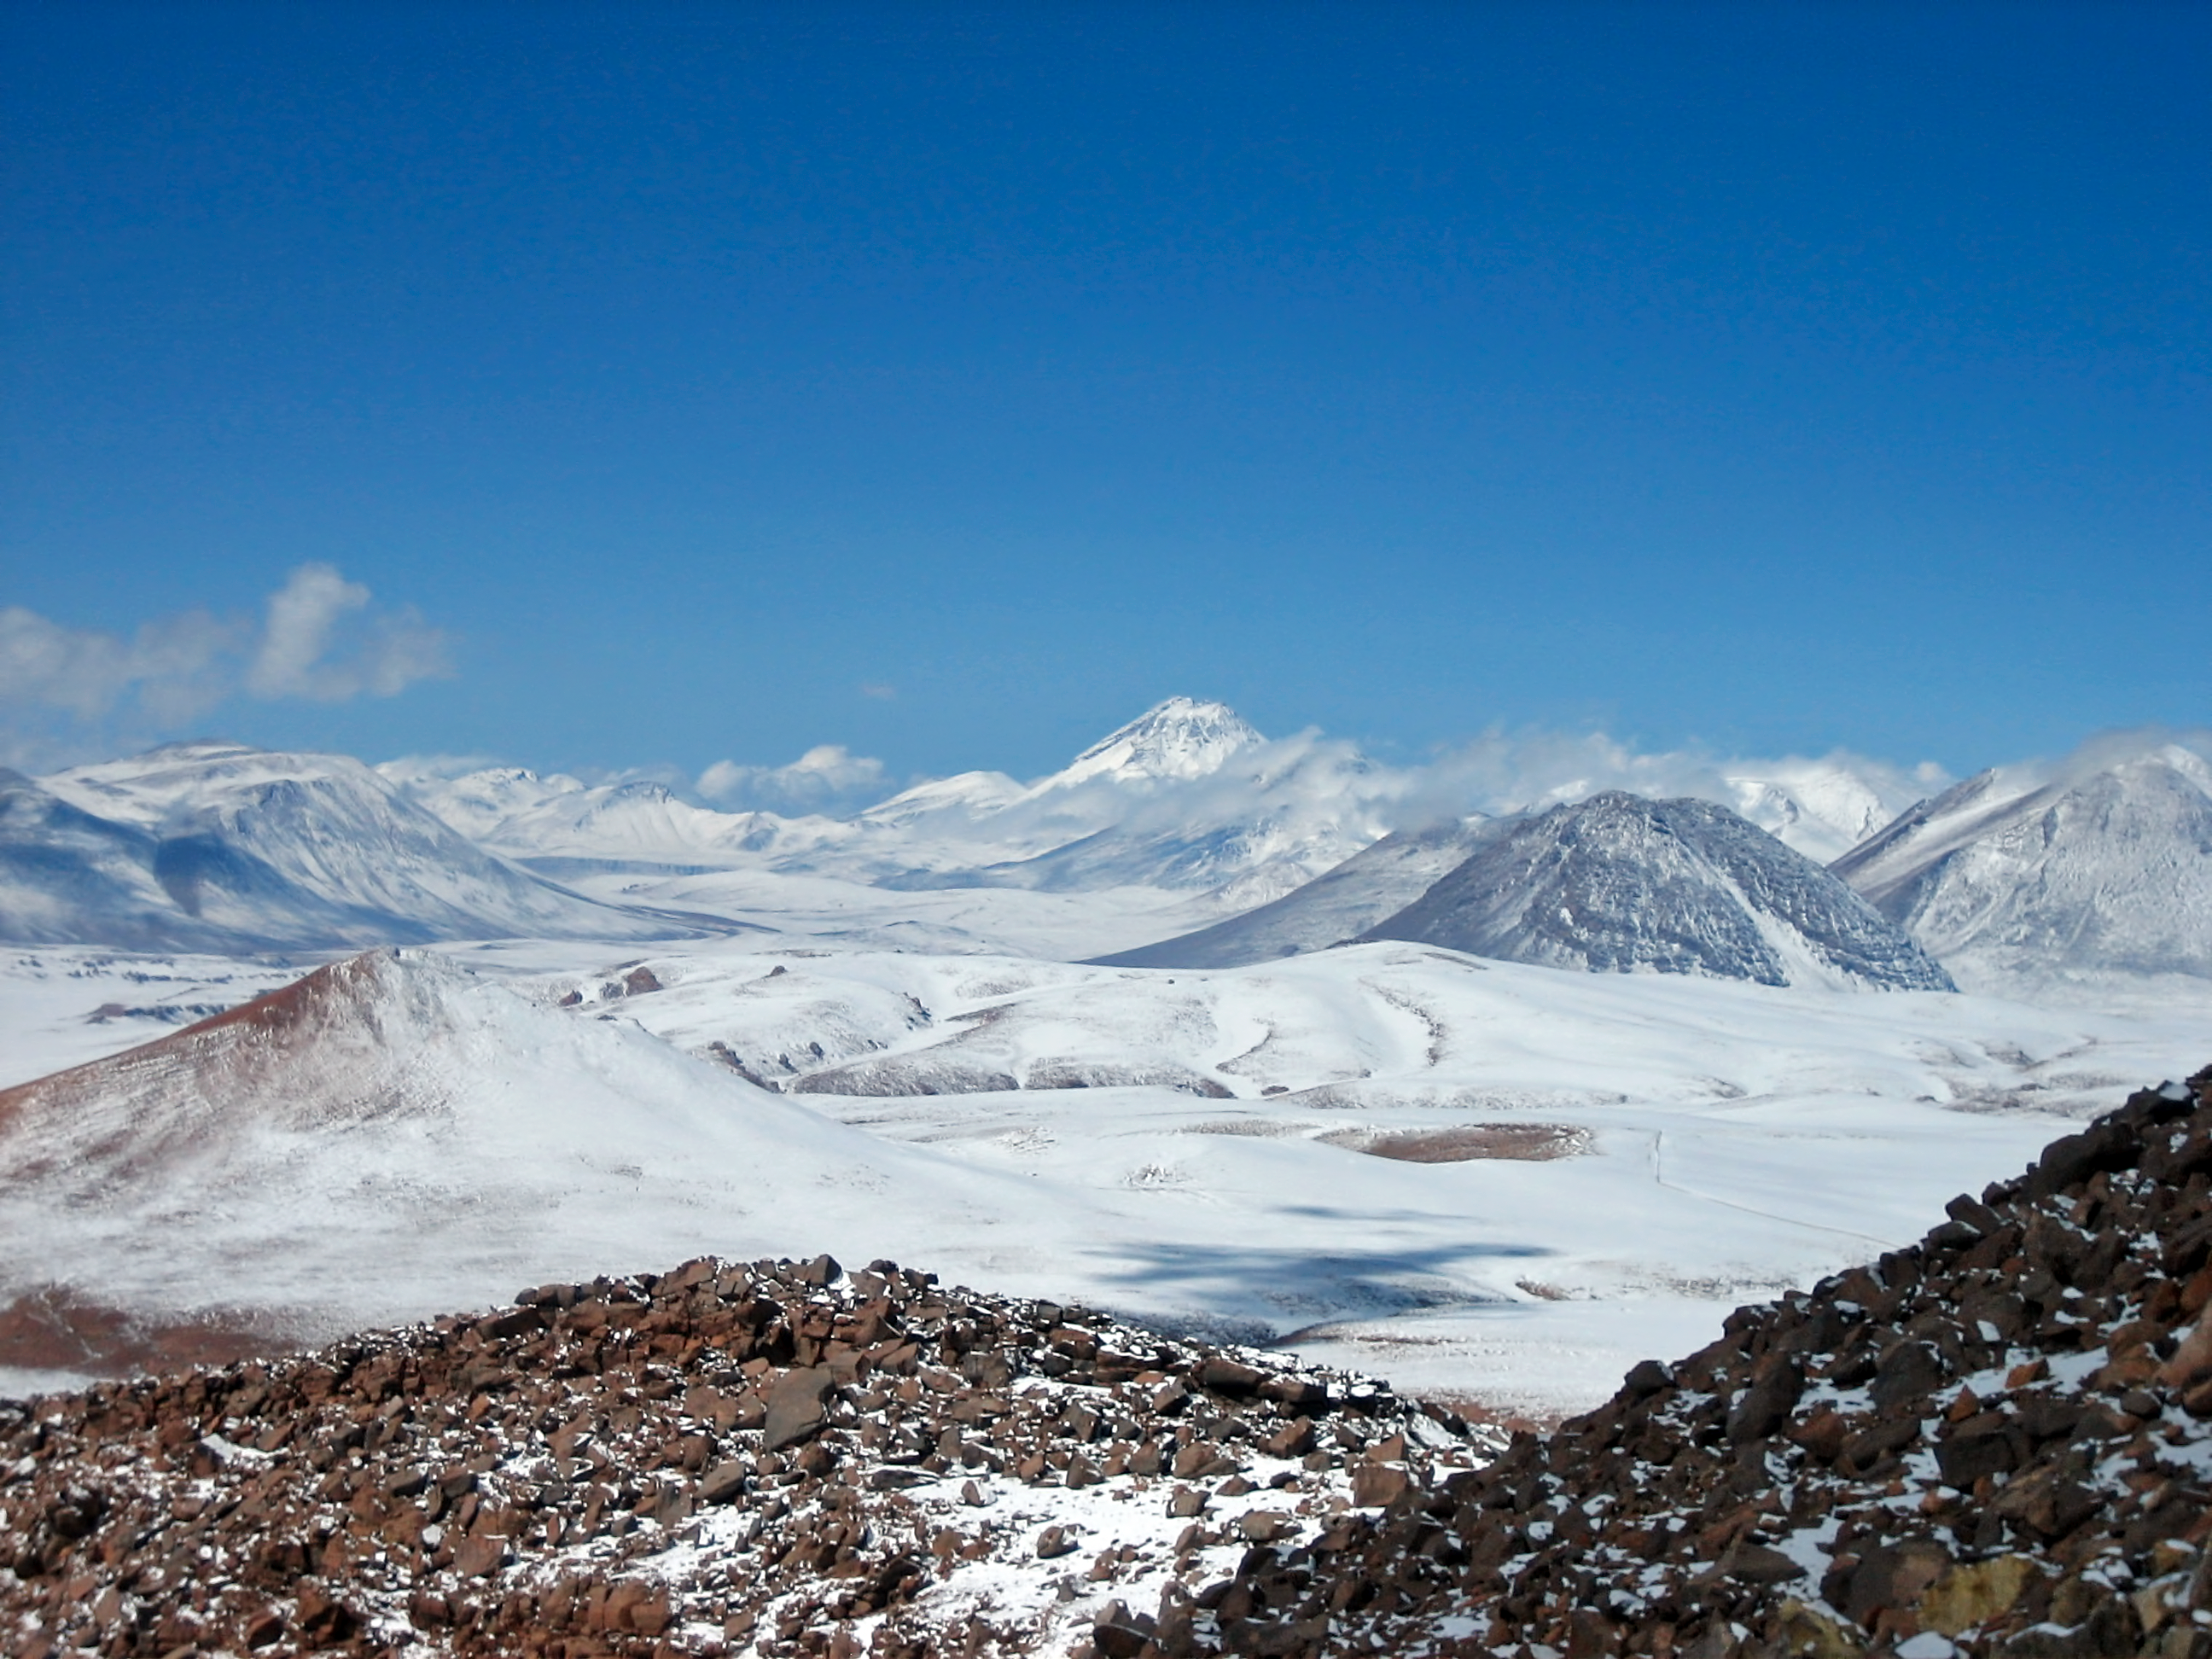

Chajnantor peaks

Chajnantor rewards visitors with breathtaking views.

Credit: ESO